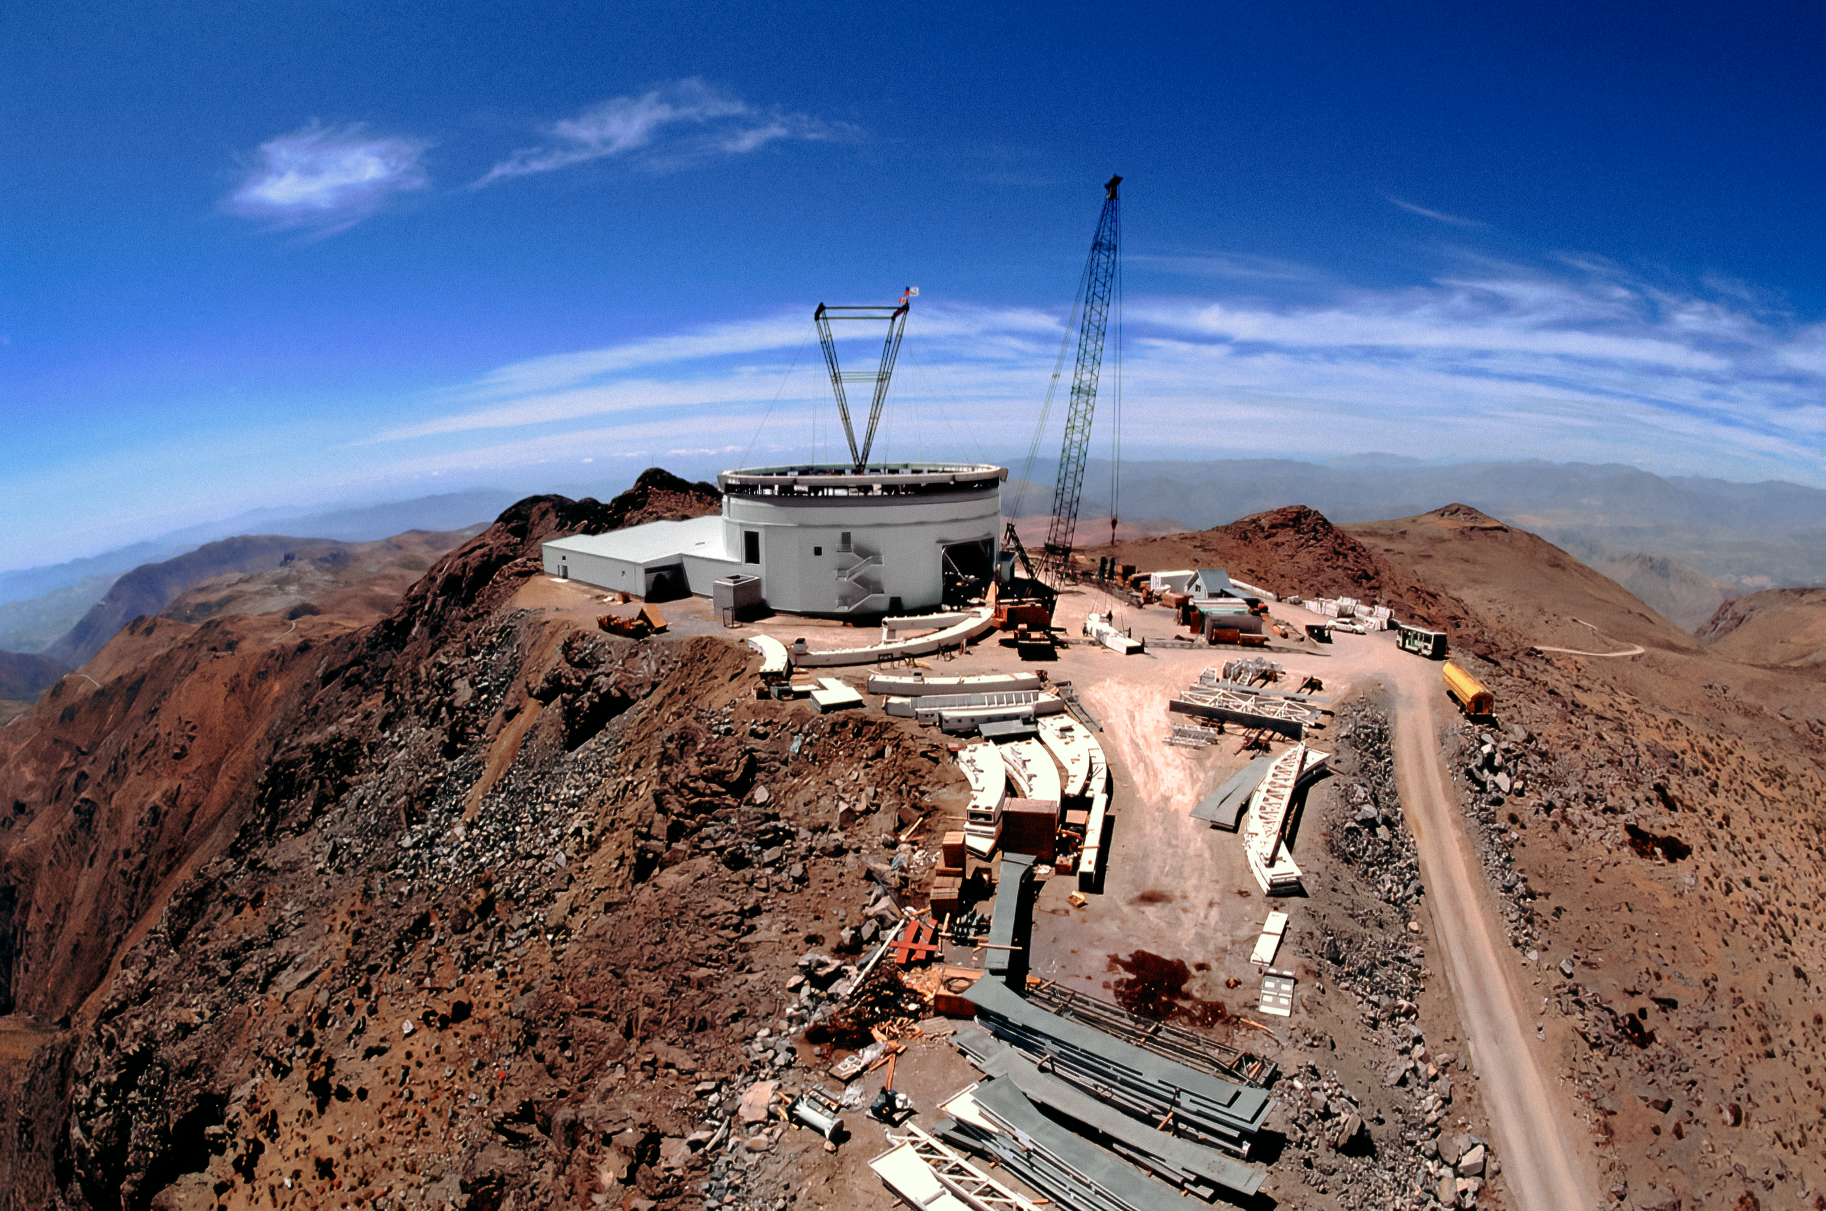

Constructing Gemini South

Atop Cerro Pachón in Chile, a construction crew is busy building the 8-meter Gemini South telescope. This image was captured in late January 1998.

Credit: NOIRLab/NSF/AURA/T. Sebring (SOAR)